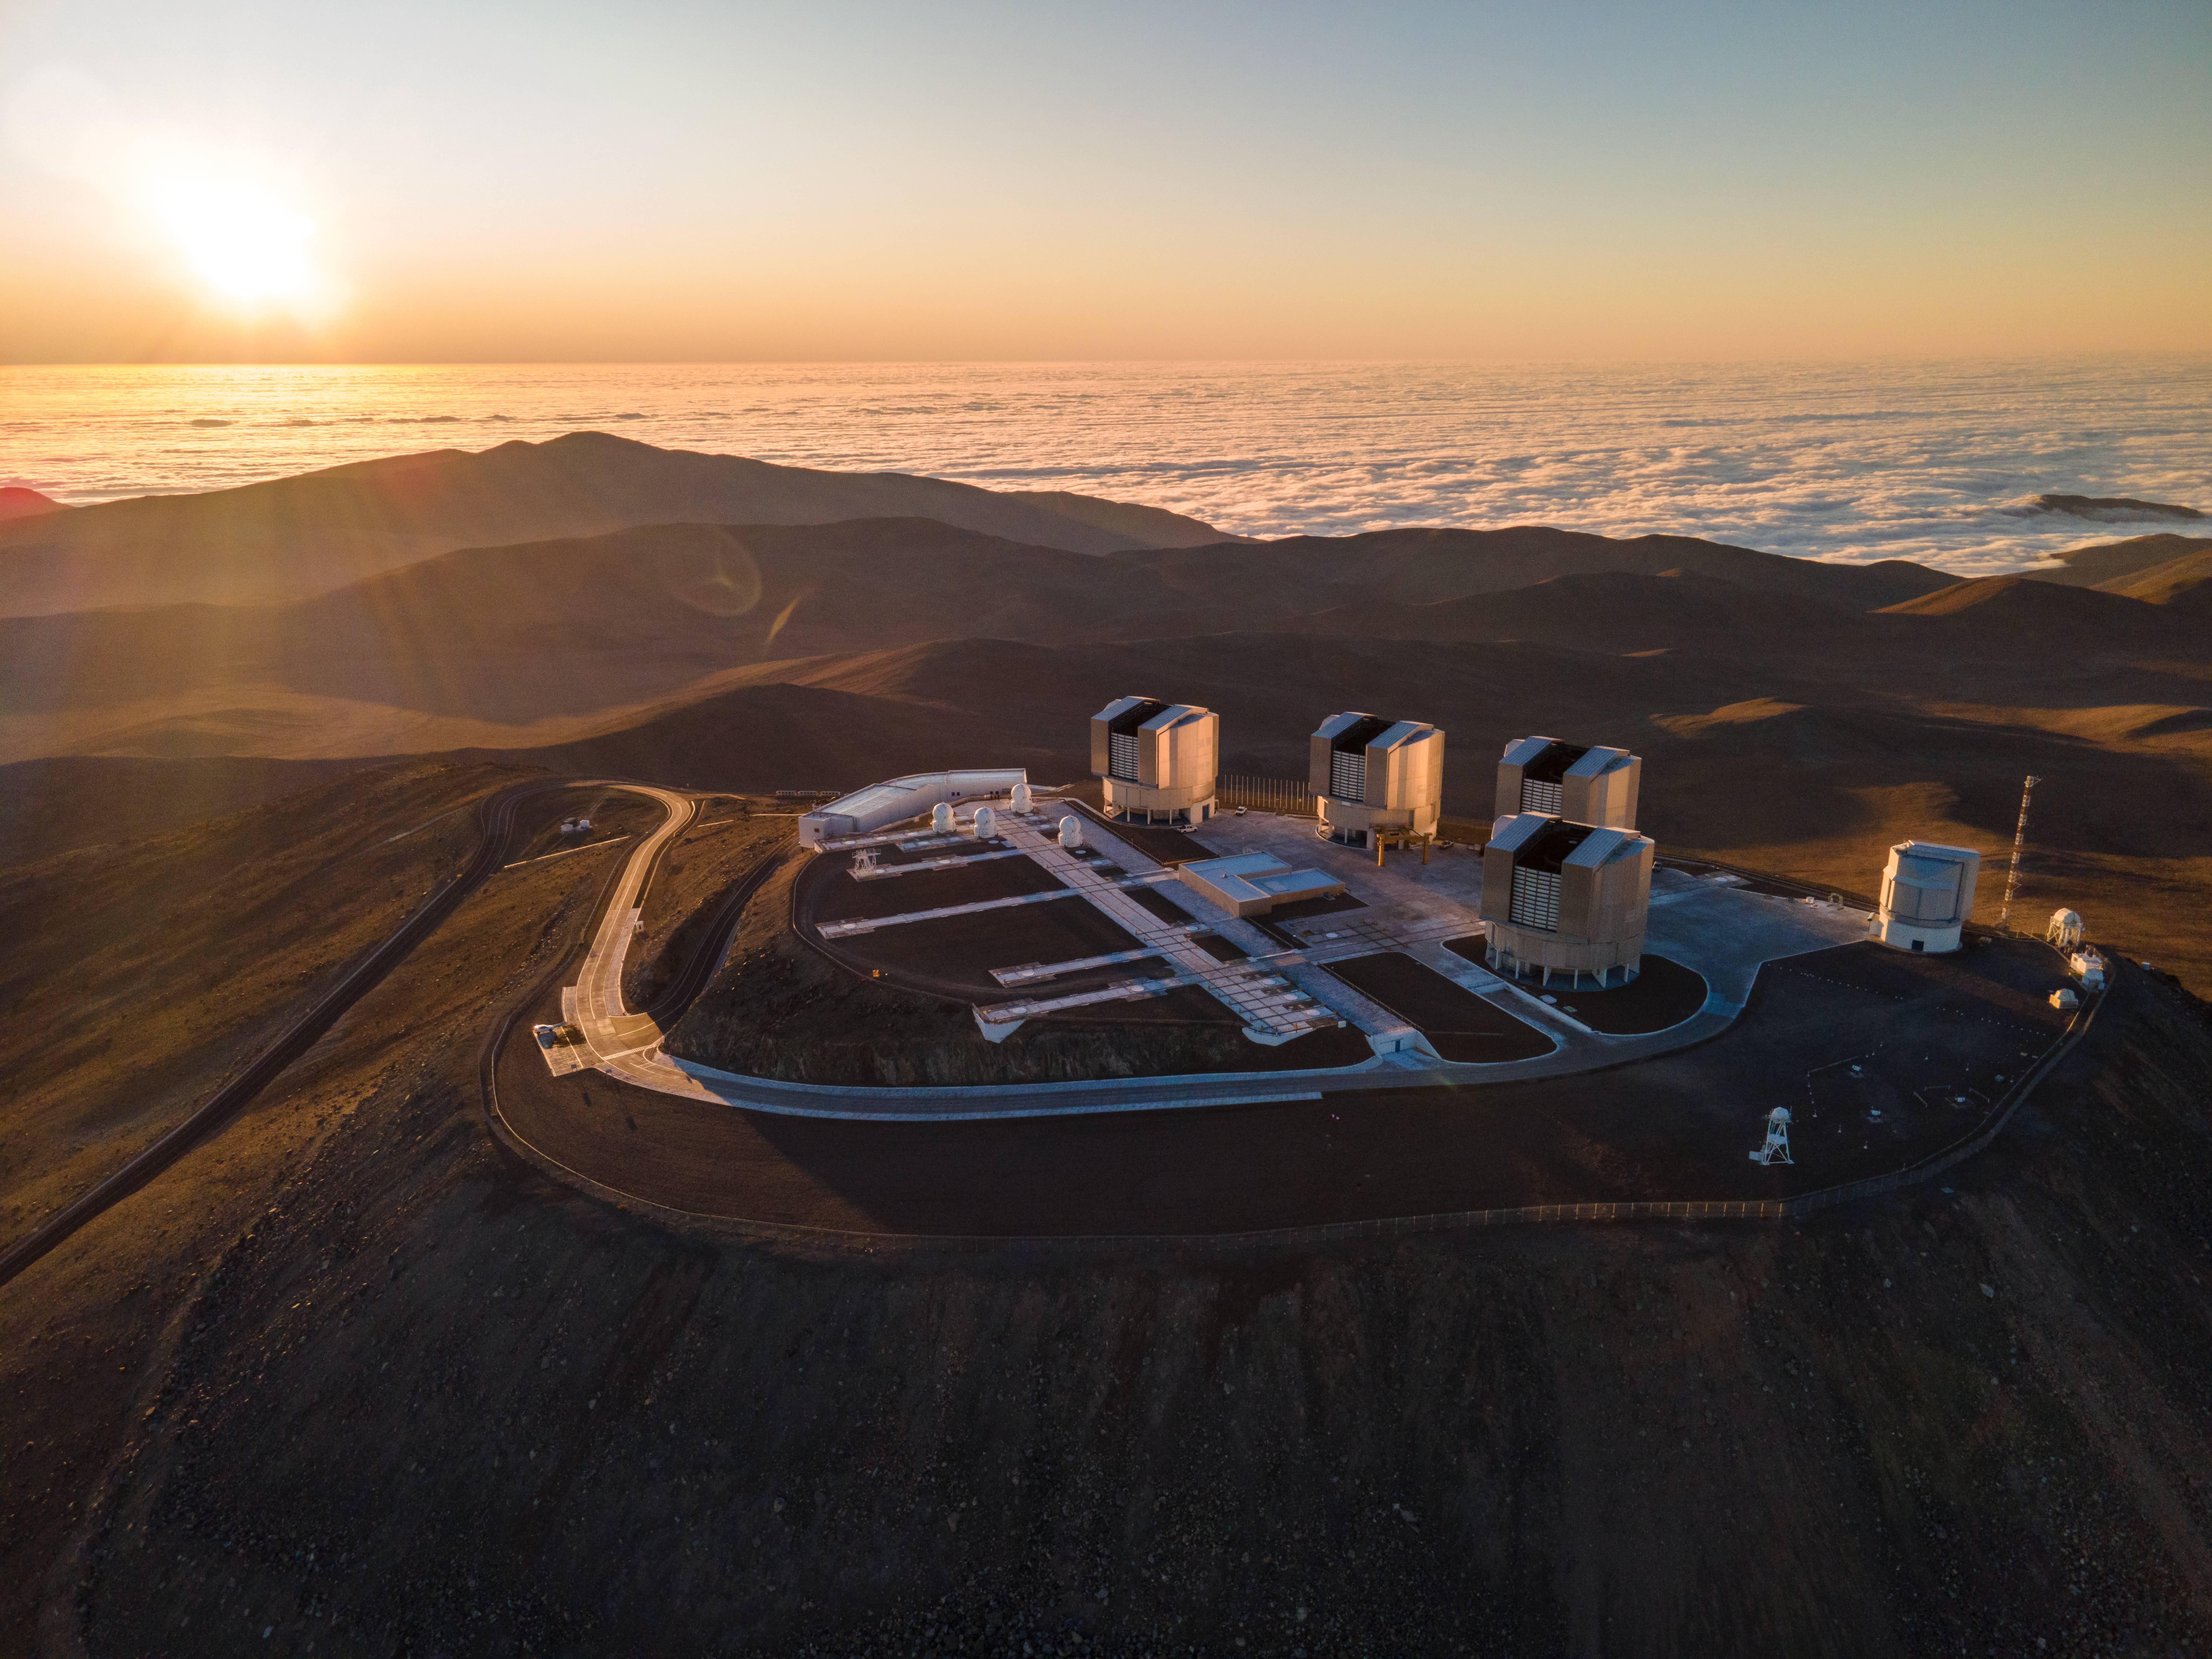

Aerial image of the VLT

This drone image, taken in 2022, shows the summit of Cerro Paranal in Chile, home to ESO’s Very Large Telescope (VLT). The VLT comprises four 8.2-m Unit Telescopes and four movable 1.8-m Auxiliary Telescopes. The rightmost telescope is the VLT Survey Telescope. In the background, the Sun is about to set over the cloud-covered Pacific Ocean.

Credit: ESO